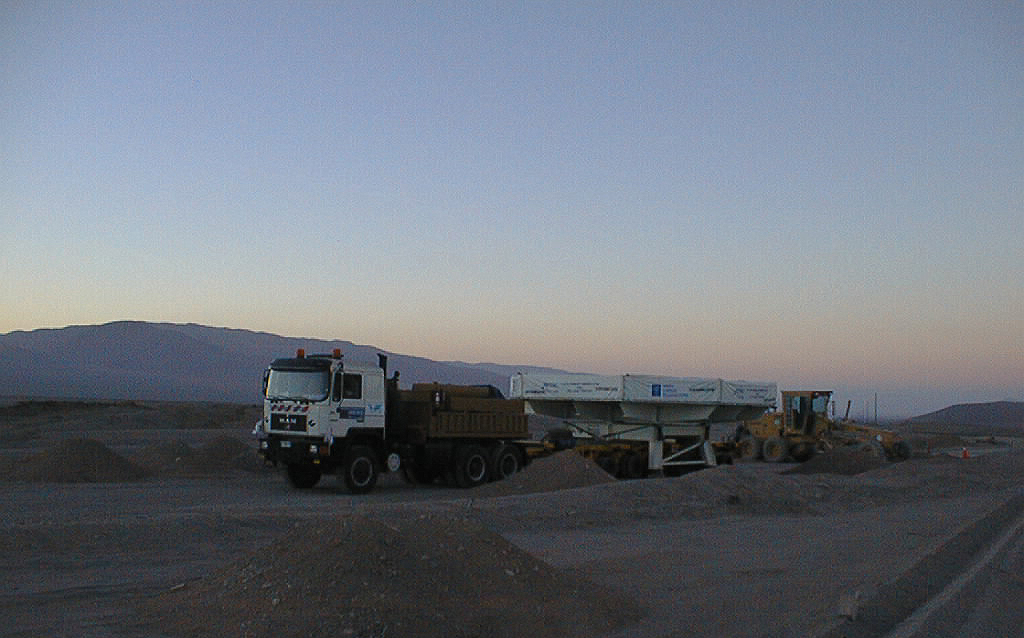

The convoy drives through the desert

Early morning in the Atacama desert.

Credit: ESO